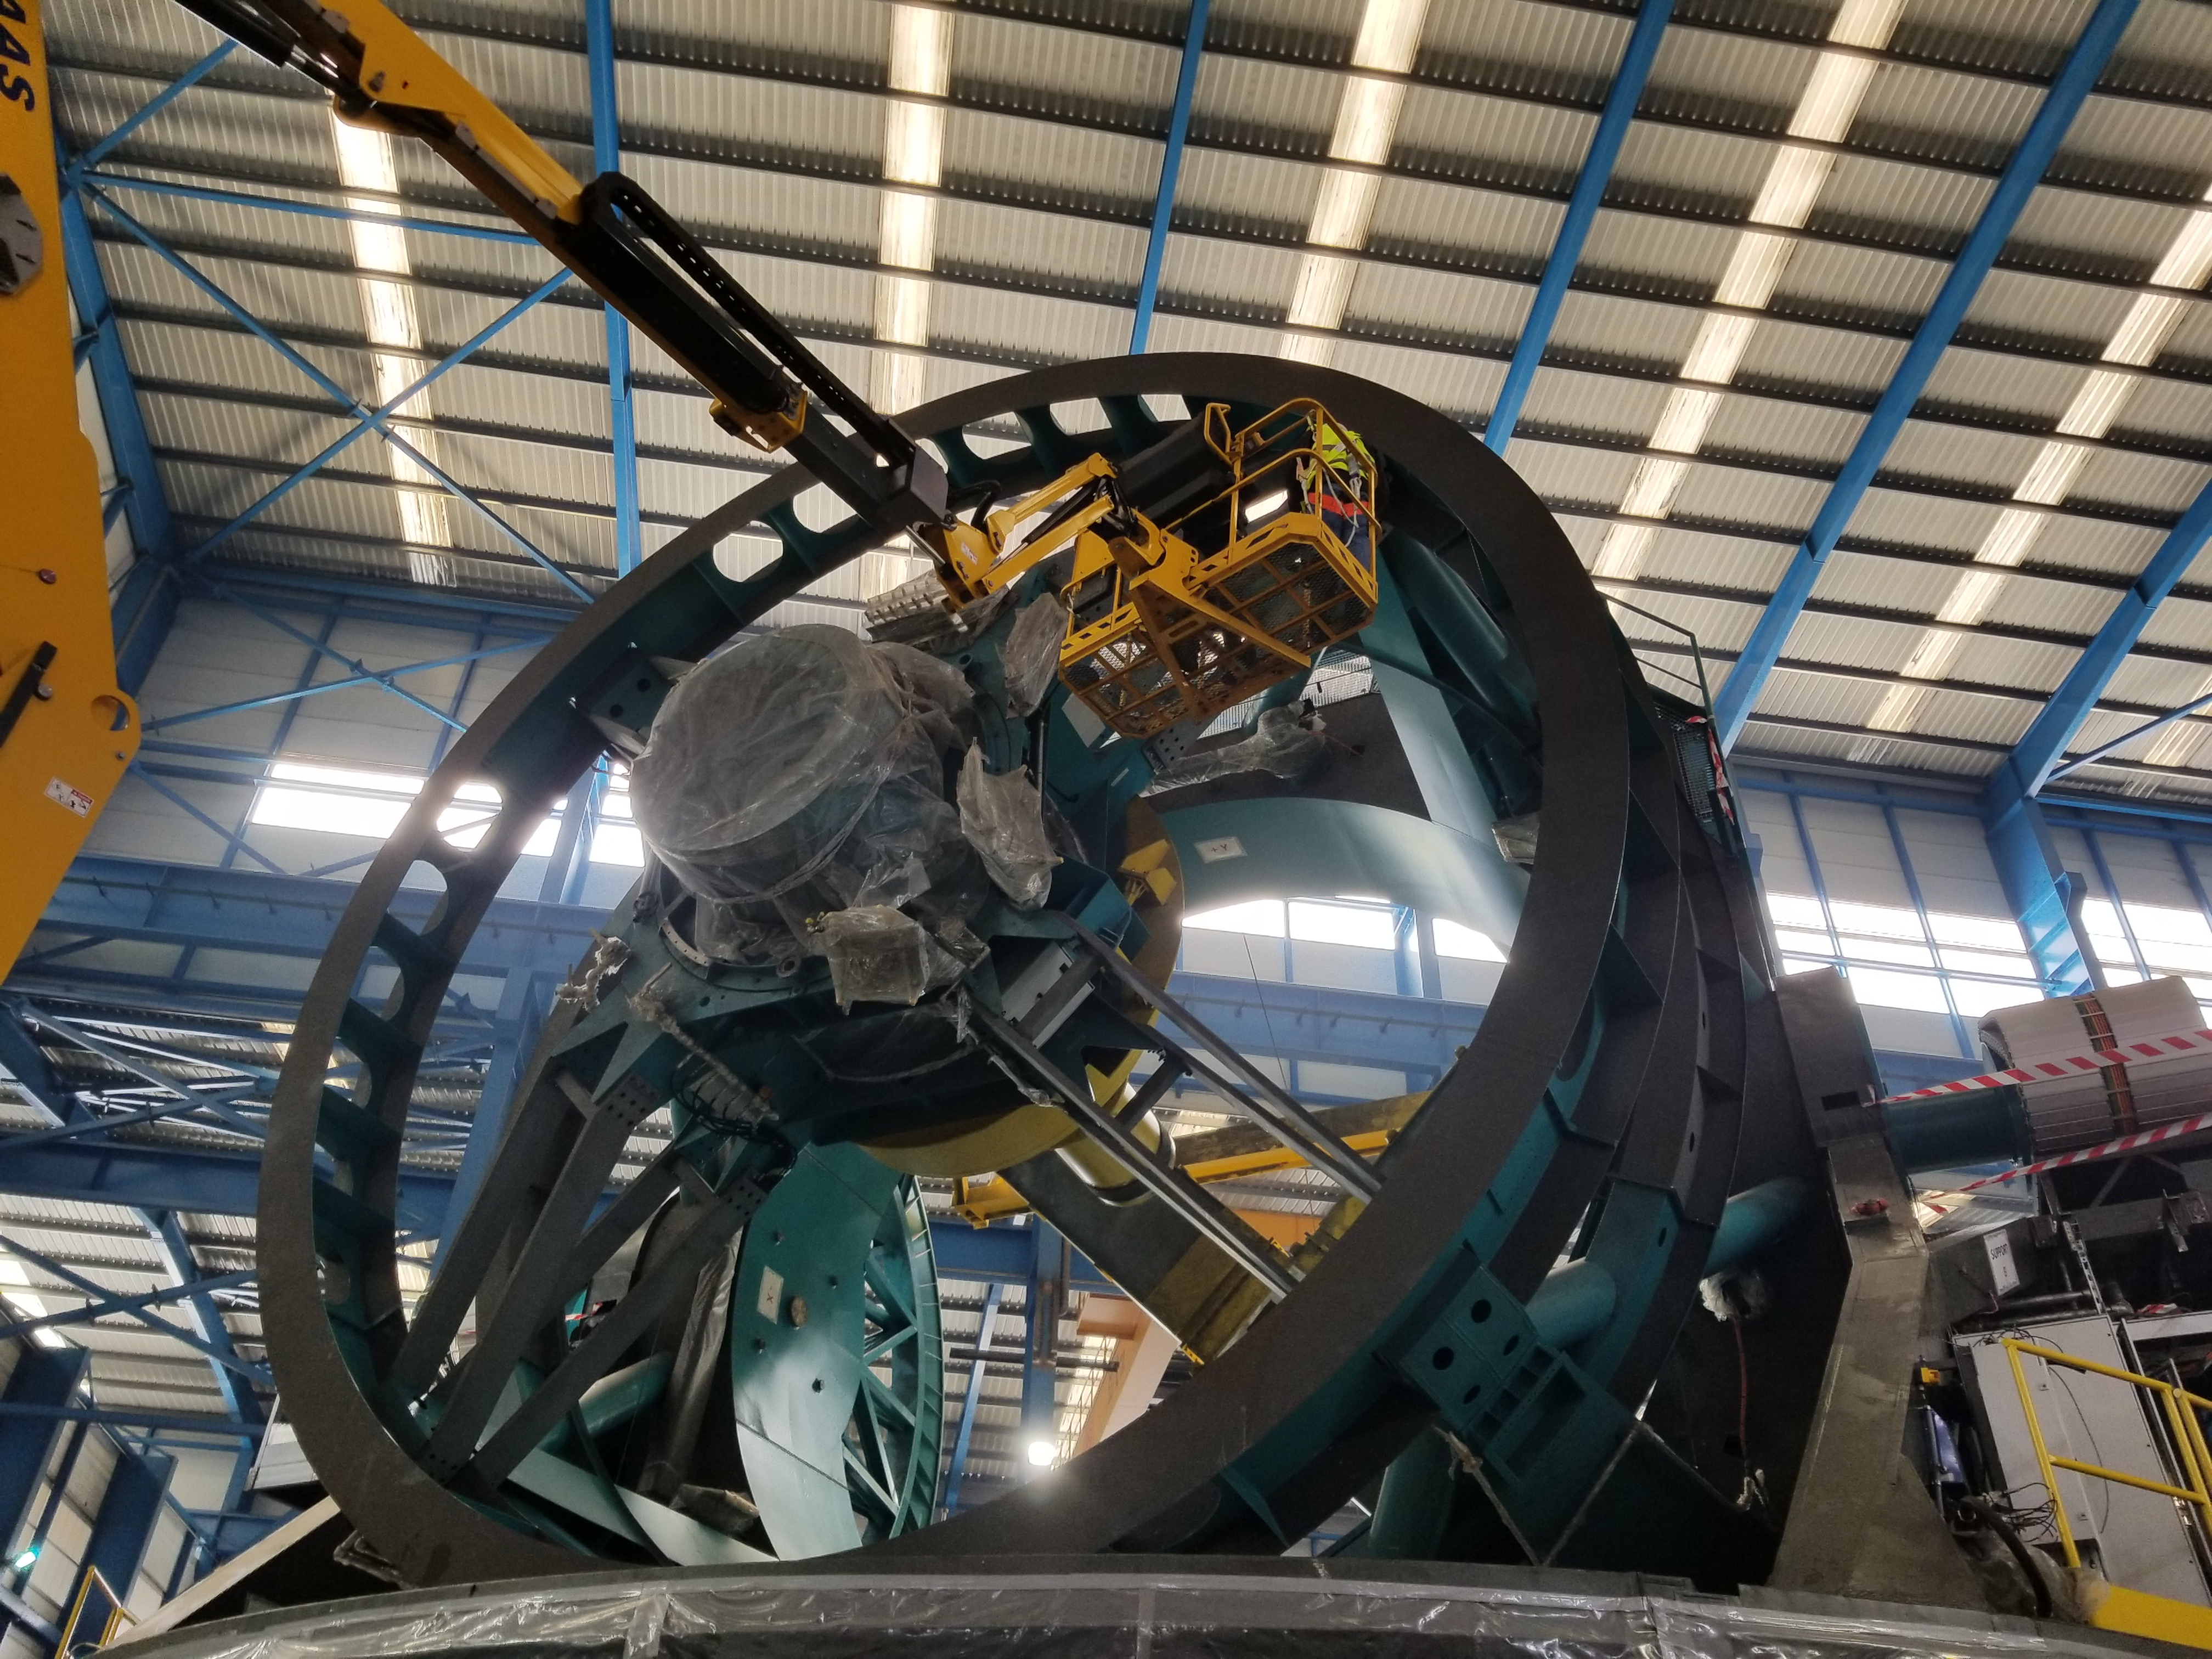

TMA Safety Review

An LSST team spent 5 days in Spain this month, conducting a thorough safety review of the Telescope Mount Assembly (TMA), at vendor Asturfeito. LSST Safety Manager Chuck Gessner, Telescope and Site Technical Manager Shawn Callahan, Senior Systems Engineer Austin Roberts, and Lead Electrical Engineer Oliver Wiecha inspected the numerous safety features included in the structure of the TMA.

Credit: Rubin Observatory/NSF/AURA